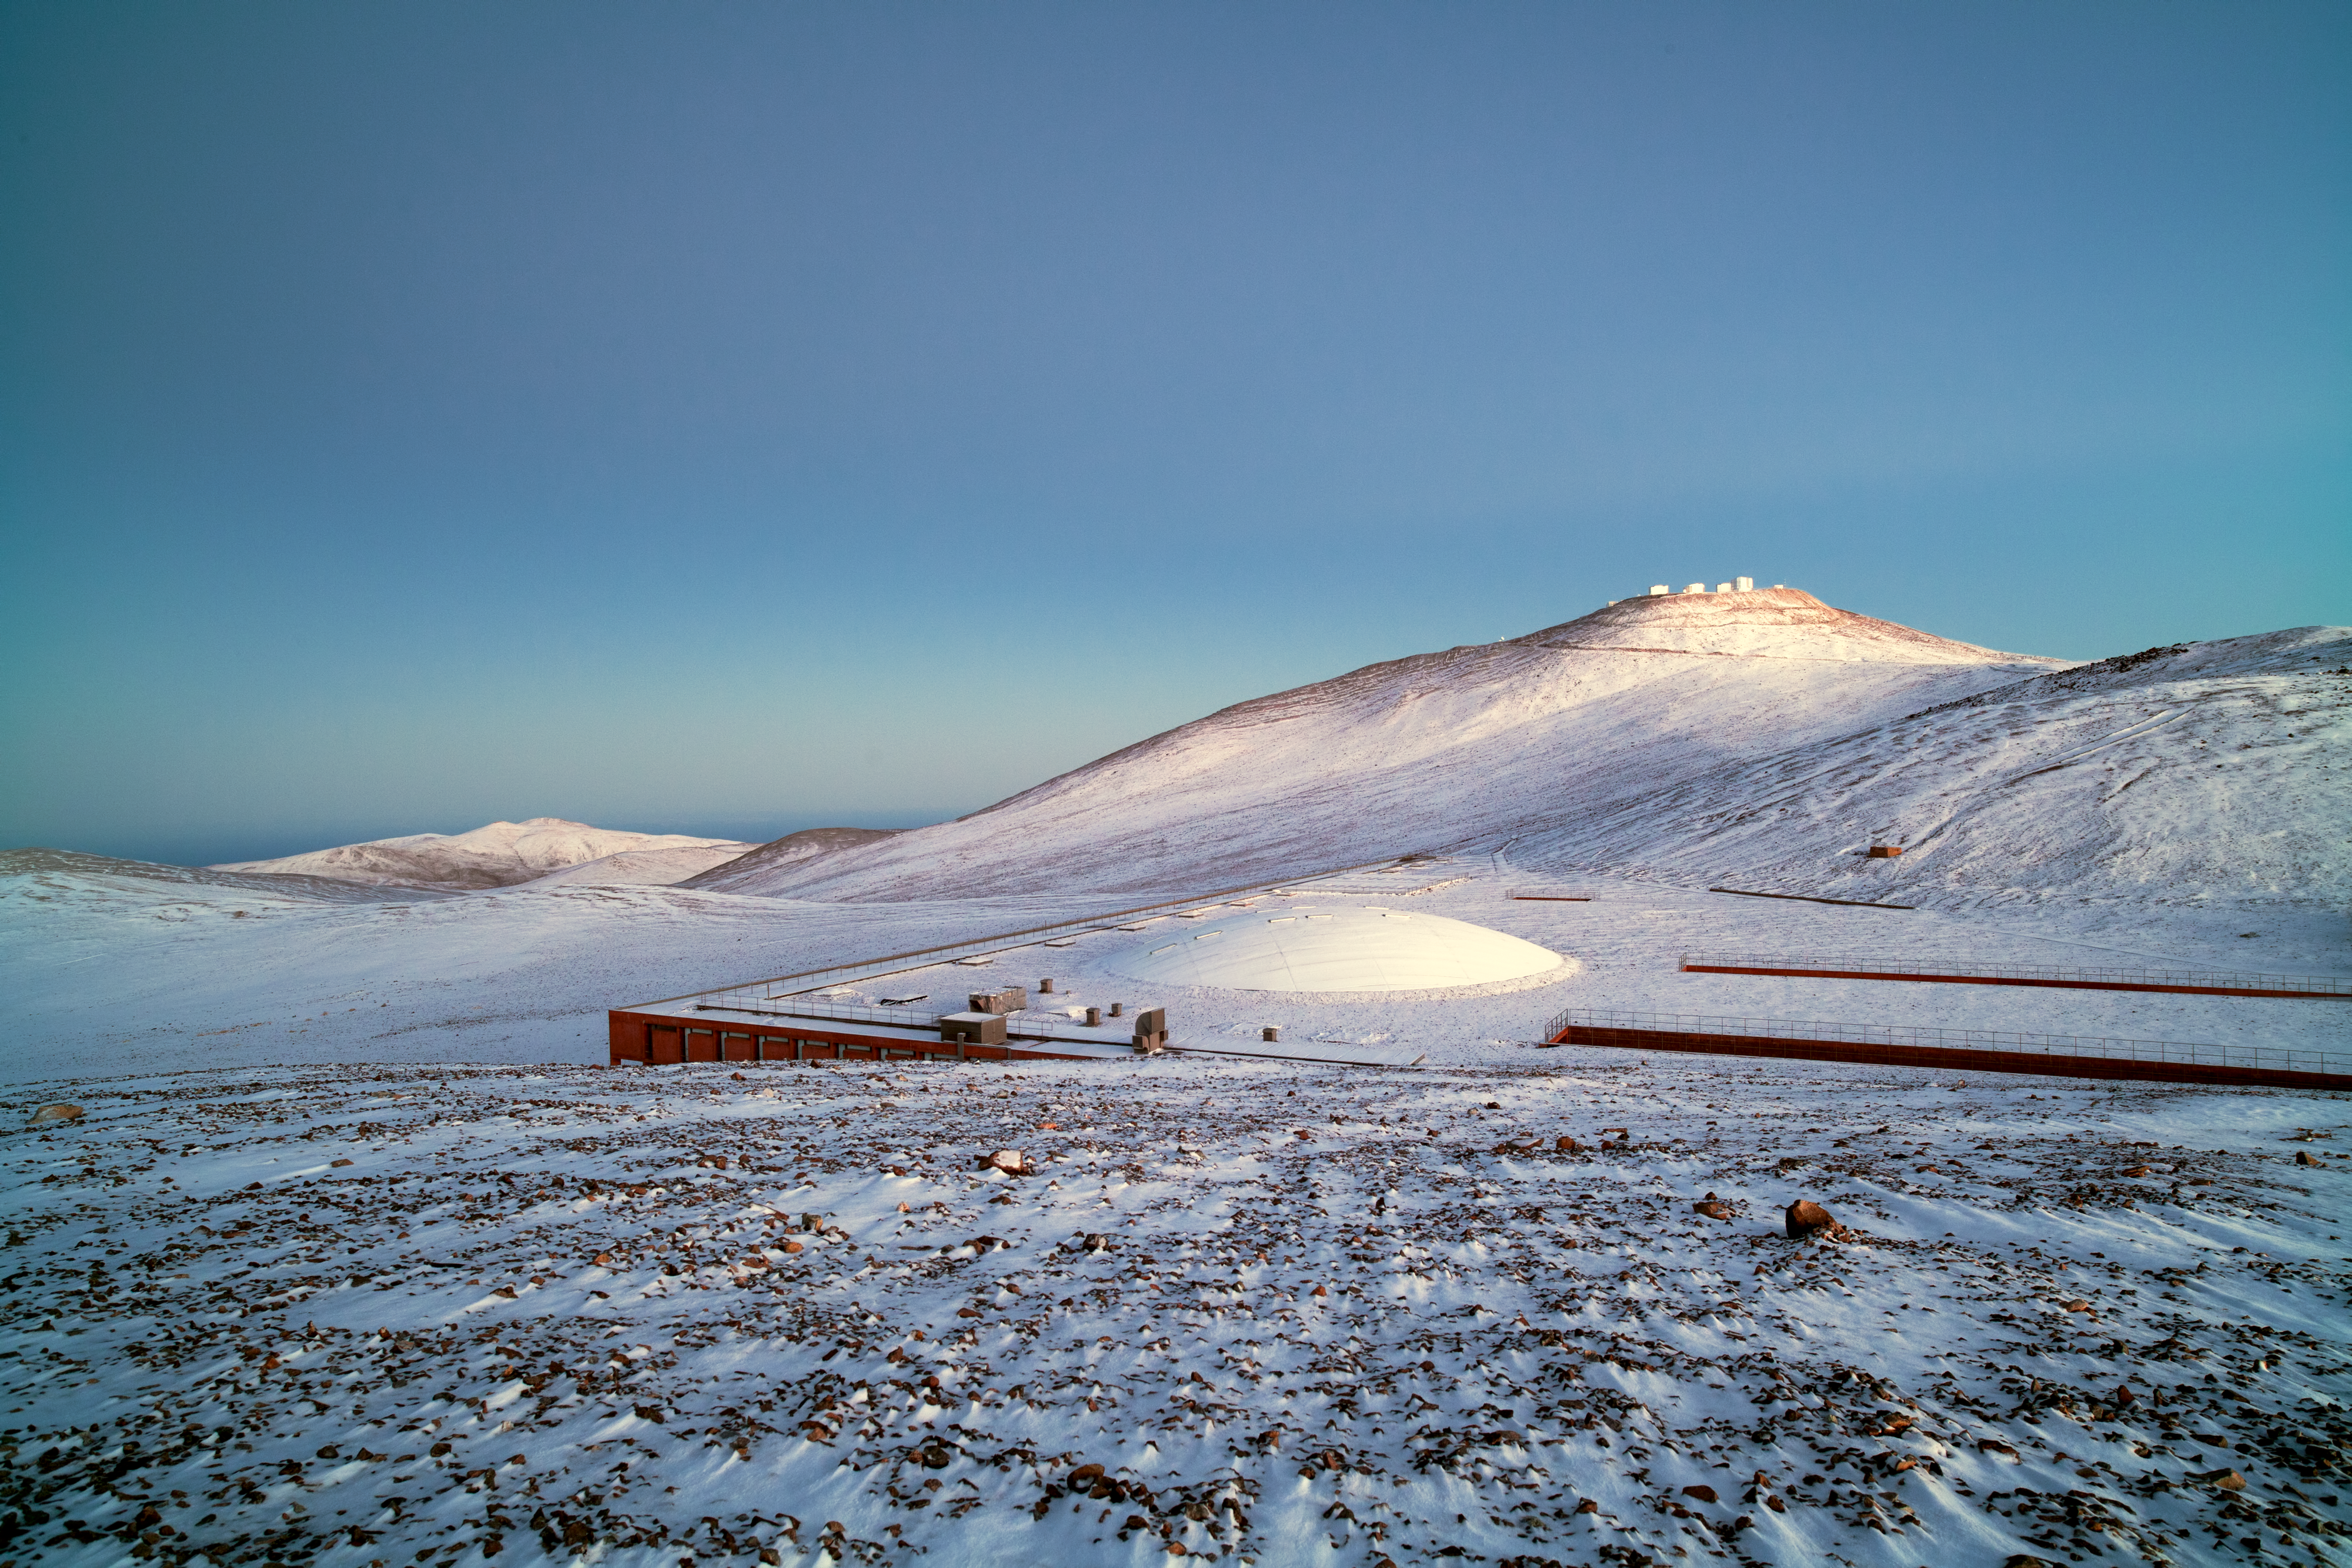

Paranal under snow

An unusual snow-covered Paranal Observatory during southern-hemisphere winter 2011. In the foreground is the Residencia, while in the background is ESO’s Very Large Telescope (VLT), on the 2600-metre-high Cerro Paranal. The picture is taken looking toward the northwest. On the western horizon, an unusually clear Pacific Ocean is partially seen. In normal weather conditions, the ocean is covered by clouds.

Credit: ESO/Y. Beletsky